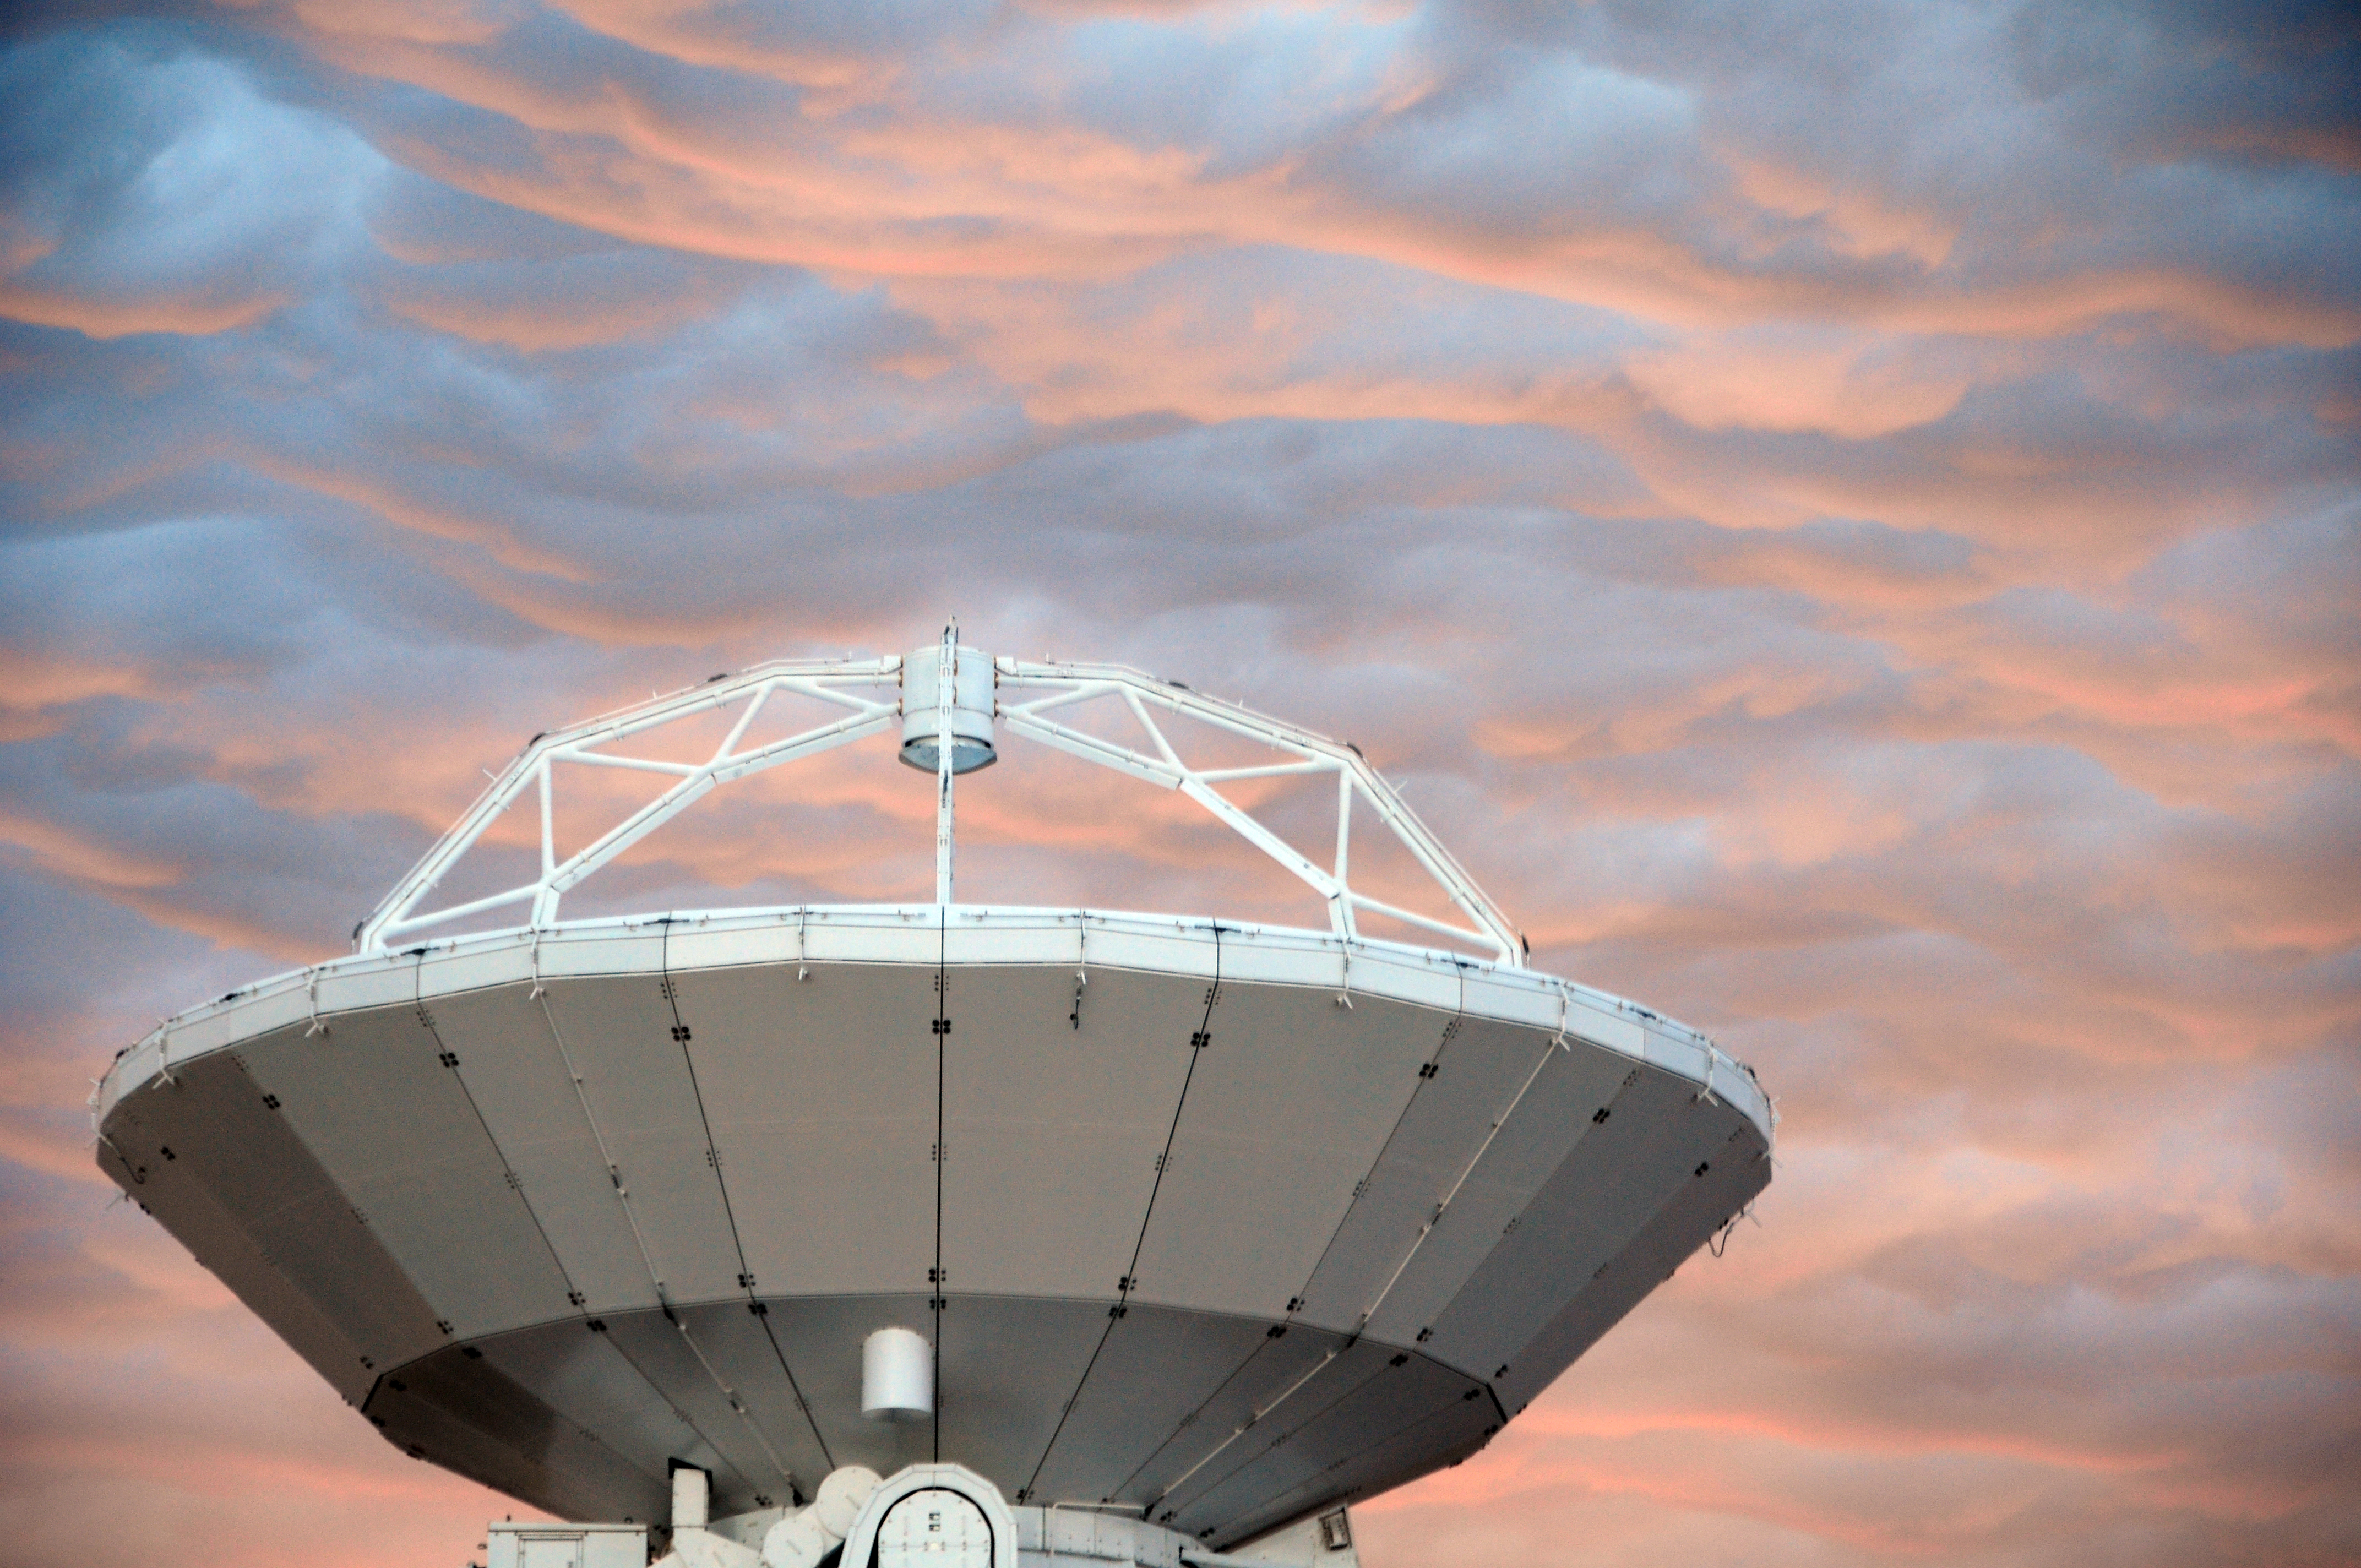

Dawn breaks at ALMA base camp and the first antenna

September 17, 2009, dawn breaks at ALMA base camp and the first antenna to go up to the Chajnantor plateau prepares for a historic trip.

Credit: Ralph Bennett - ALMA (ESO / NAOJ / NRAO)